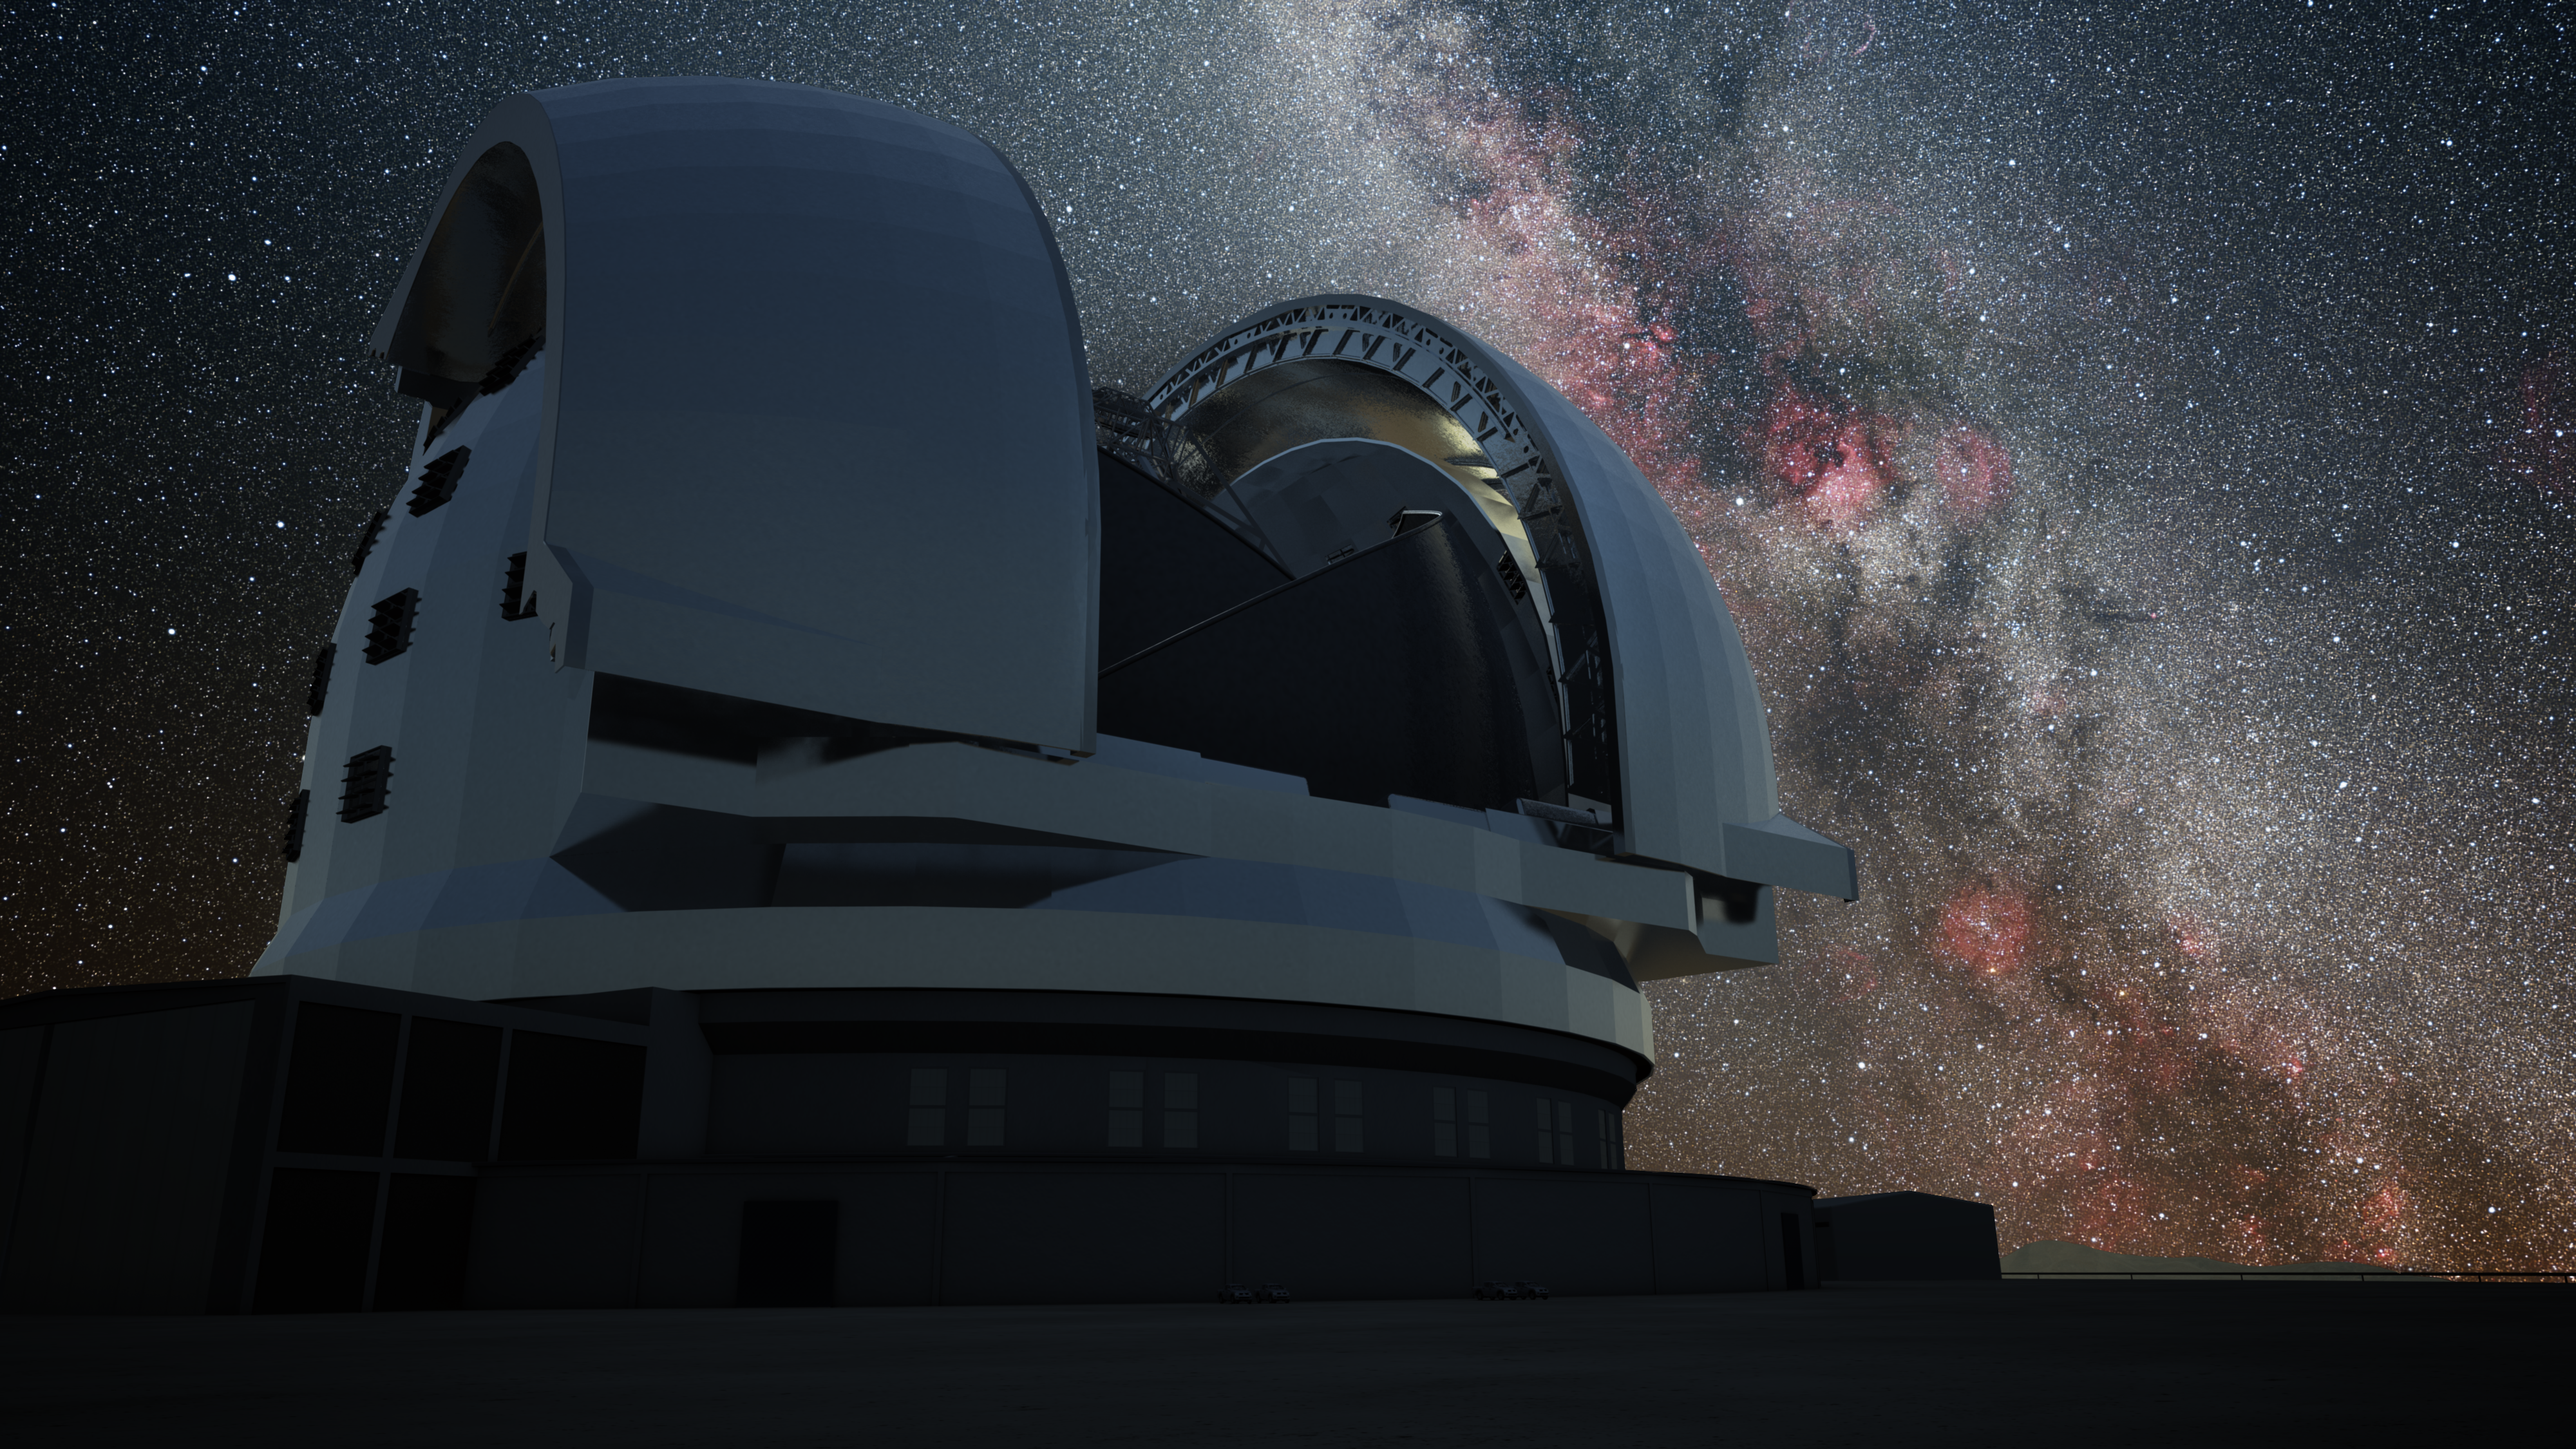

Artist’s impression of the E-ELT at night

Artist's impression of the European Extremely Large Telescope (E-ELT) at night whilst observations are in progress. The 39-metre E-ELT will be the largest optical/infrared telescope in the world — the world's biggest eye on the sky. Operations are planned to start early in the next decade, and the E-ELT will tackle some of the biggest scientific challenges of our time.

The design for the E-ELT shown here was published in 2009 and is preliminary.

Credit: ESO/L. Calçada